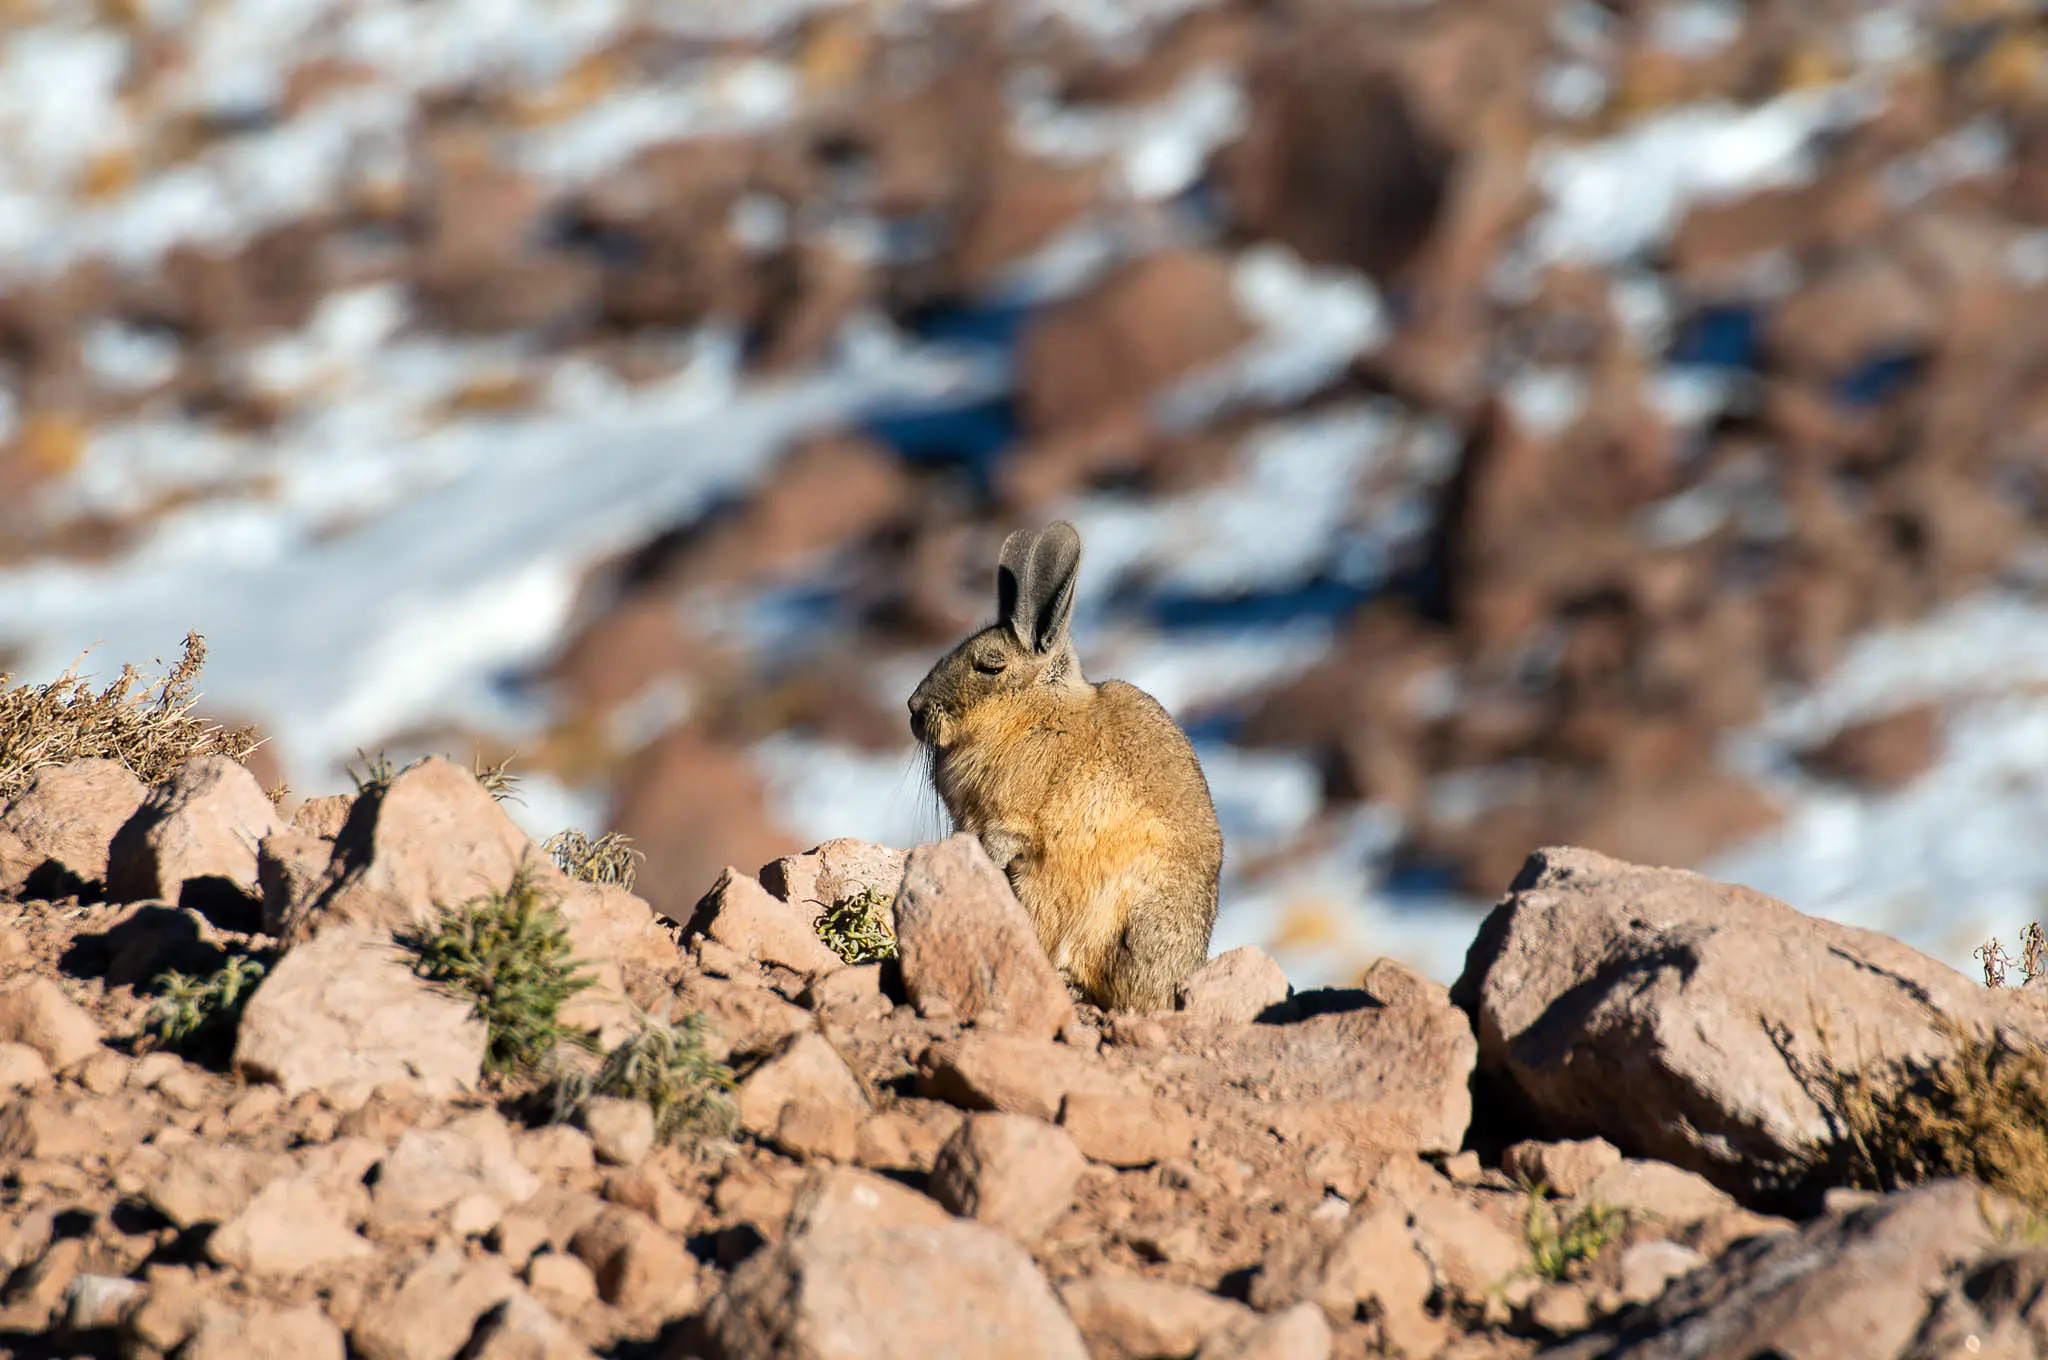

Vizcacha

One of the animals that inhabits the territory where ALMA is located is the shy vizcacha. While sunbathing, foraging for food, or escaping from their predators, they are little-big witnesses to a scientific feat that is changing the way man looks at the universe.

Credit: Sergio Otárola - ALMA (ESO / NAOJ / NRAO)